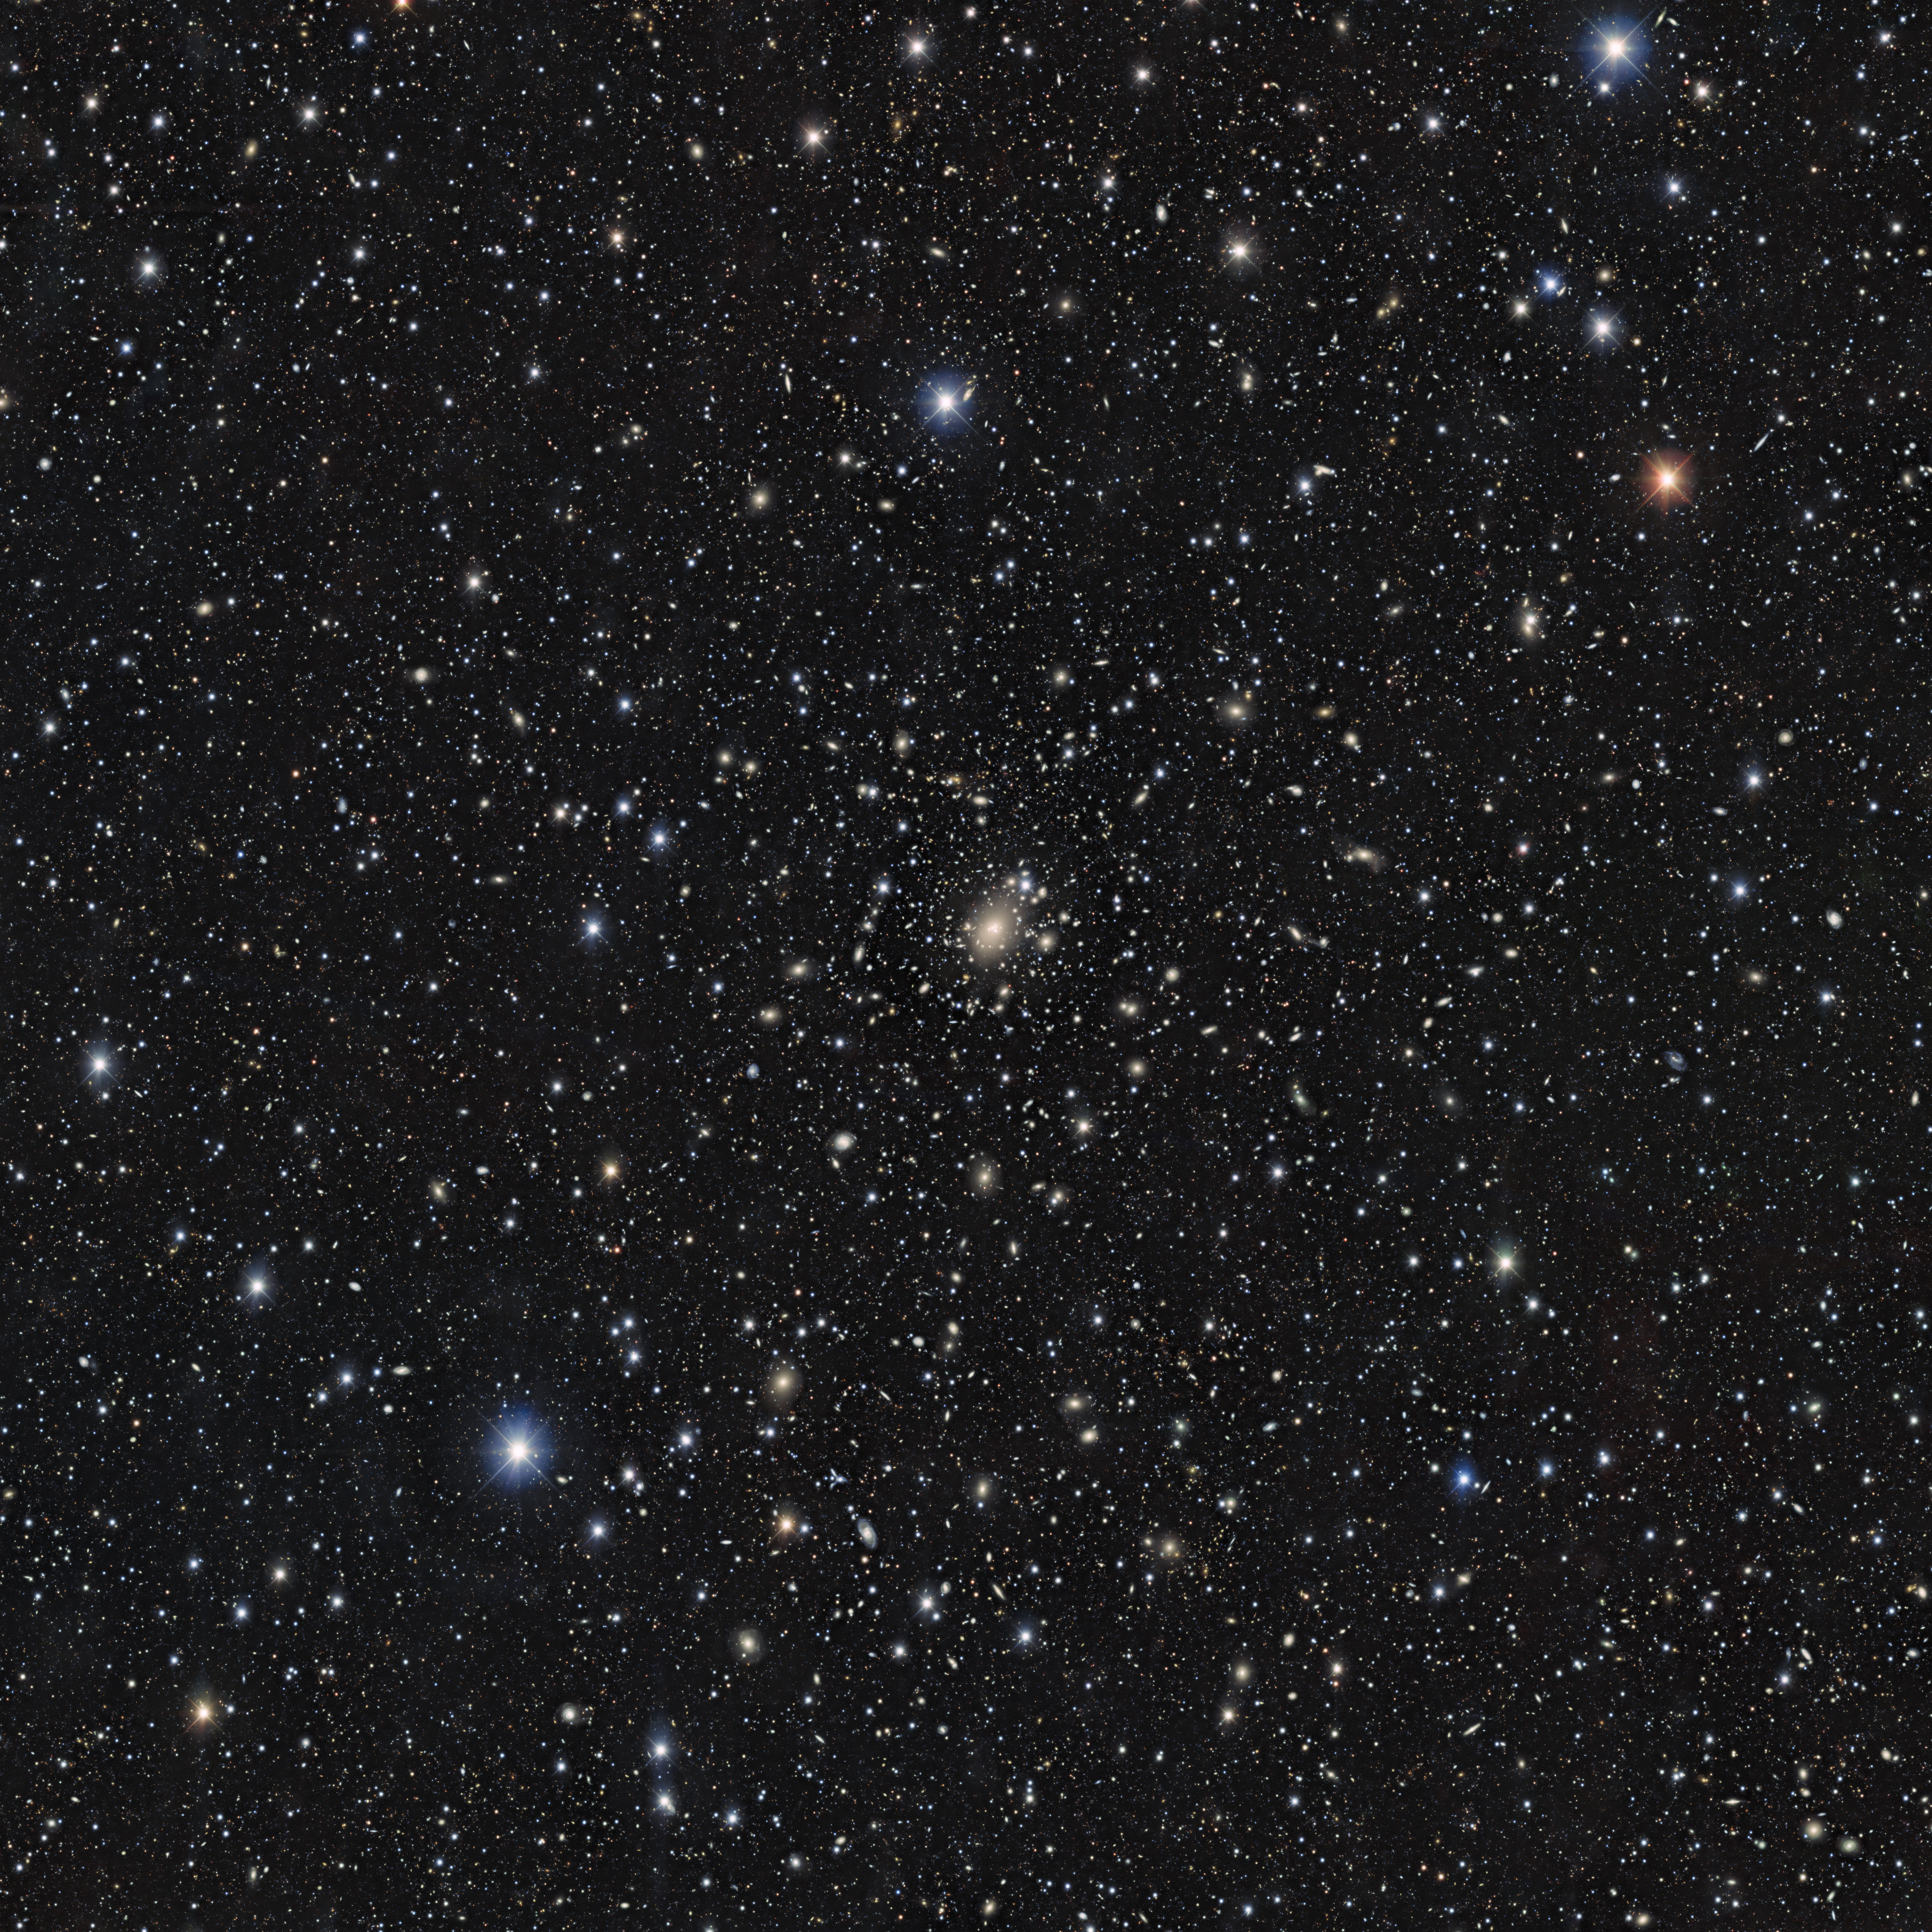

Main image without lensing map

This image is a snapshot from the Local Volume Complete Cluster Survey (LoVoCCS), a survey program investigating 107 nearby galaxy clusters.

Credit: NOIRLab